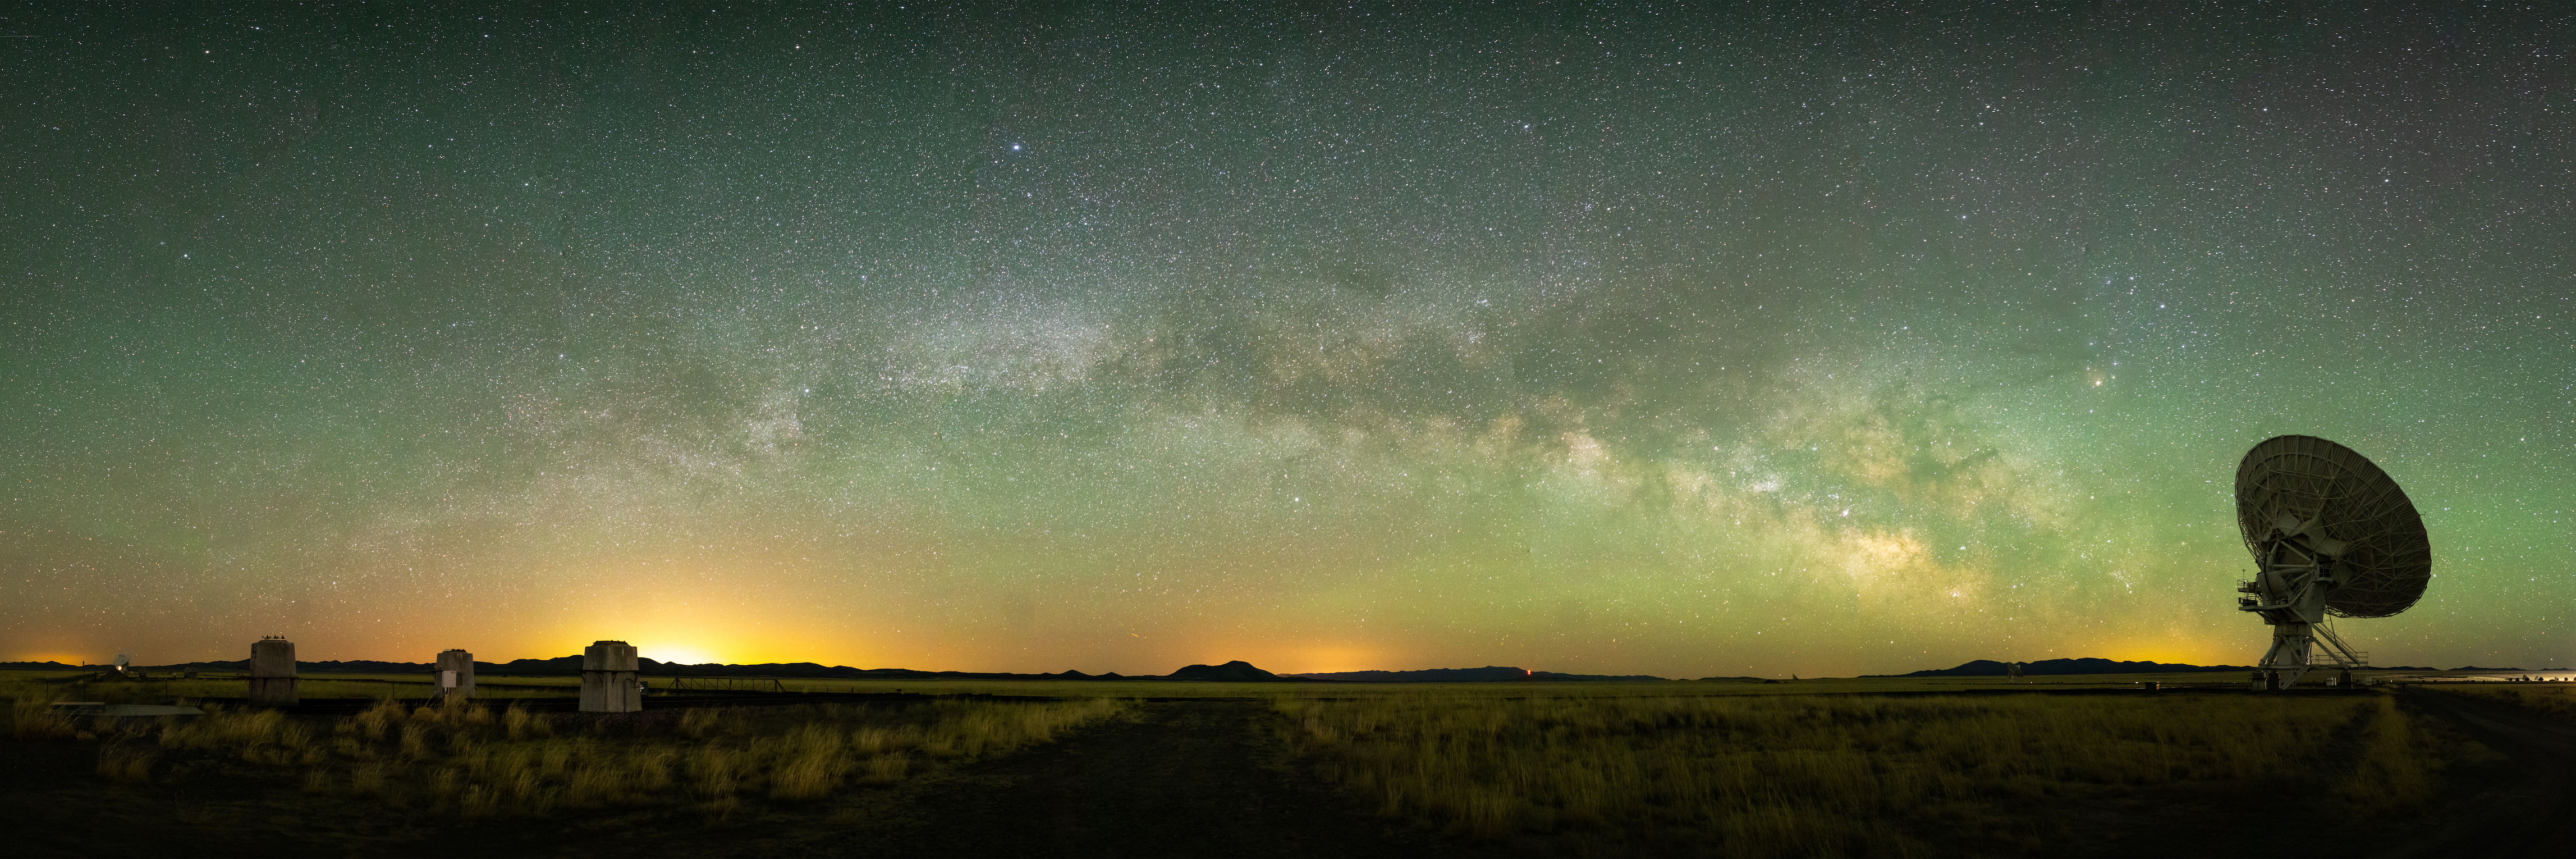

Panoramic VLA

Photo taken by Bettymaya Foott as part of an astrophotography project with the National Radio Astronomy Observatory and the Very Large Array (VLA).

Credit: Bettymaya Foott, NRAO/AUI/NSF